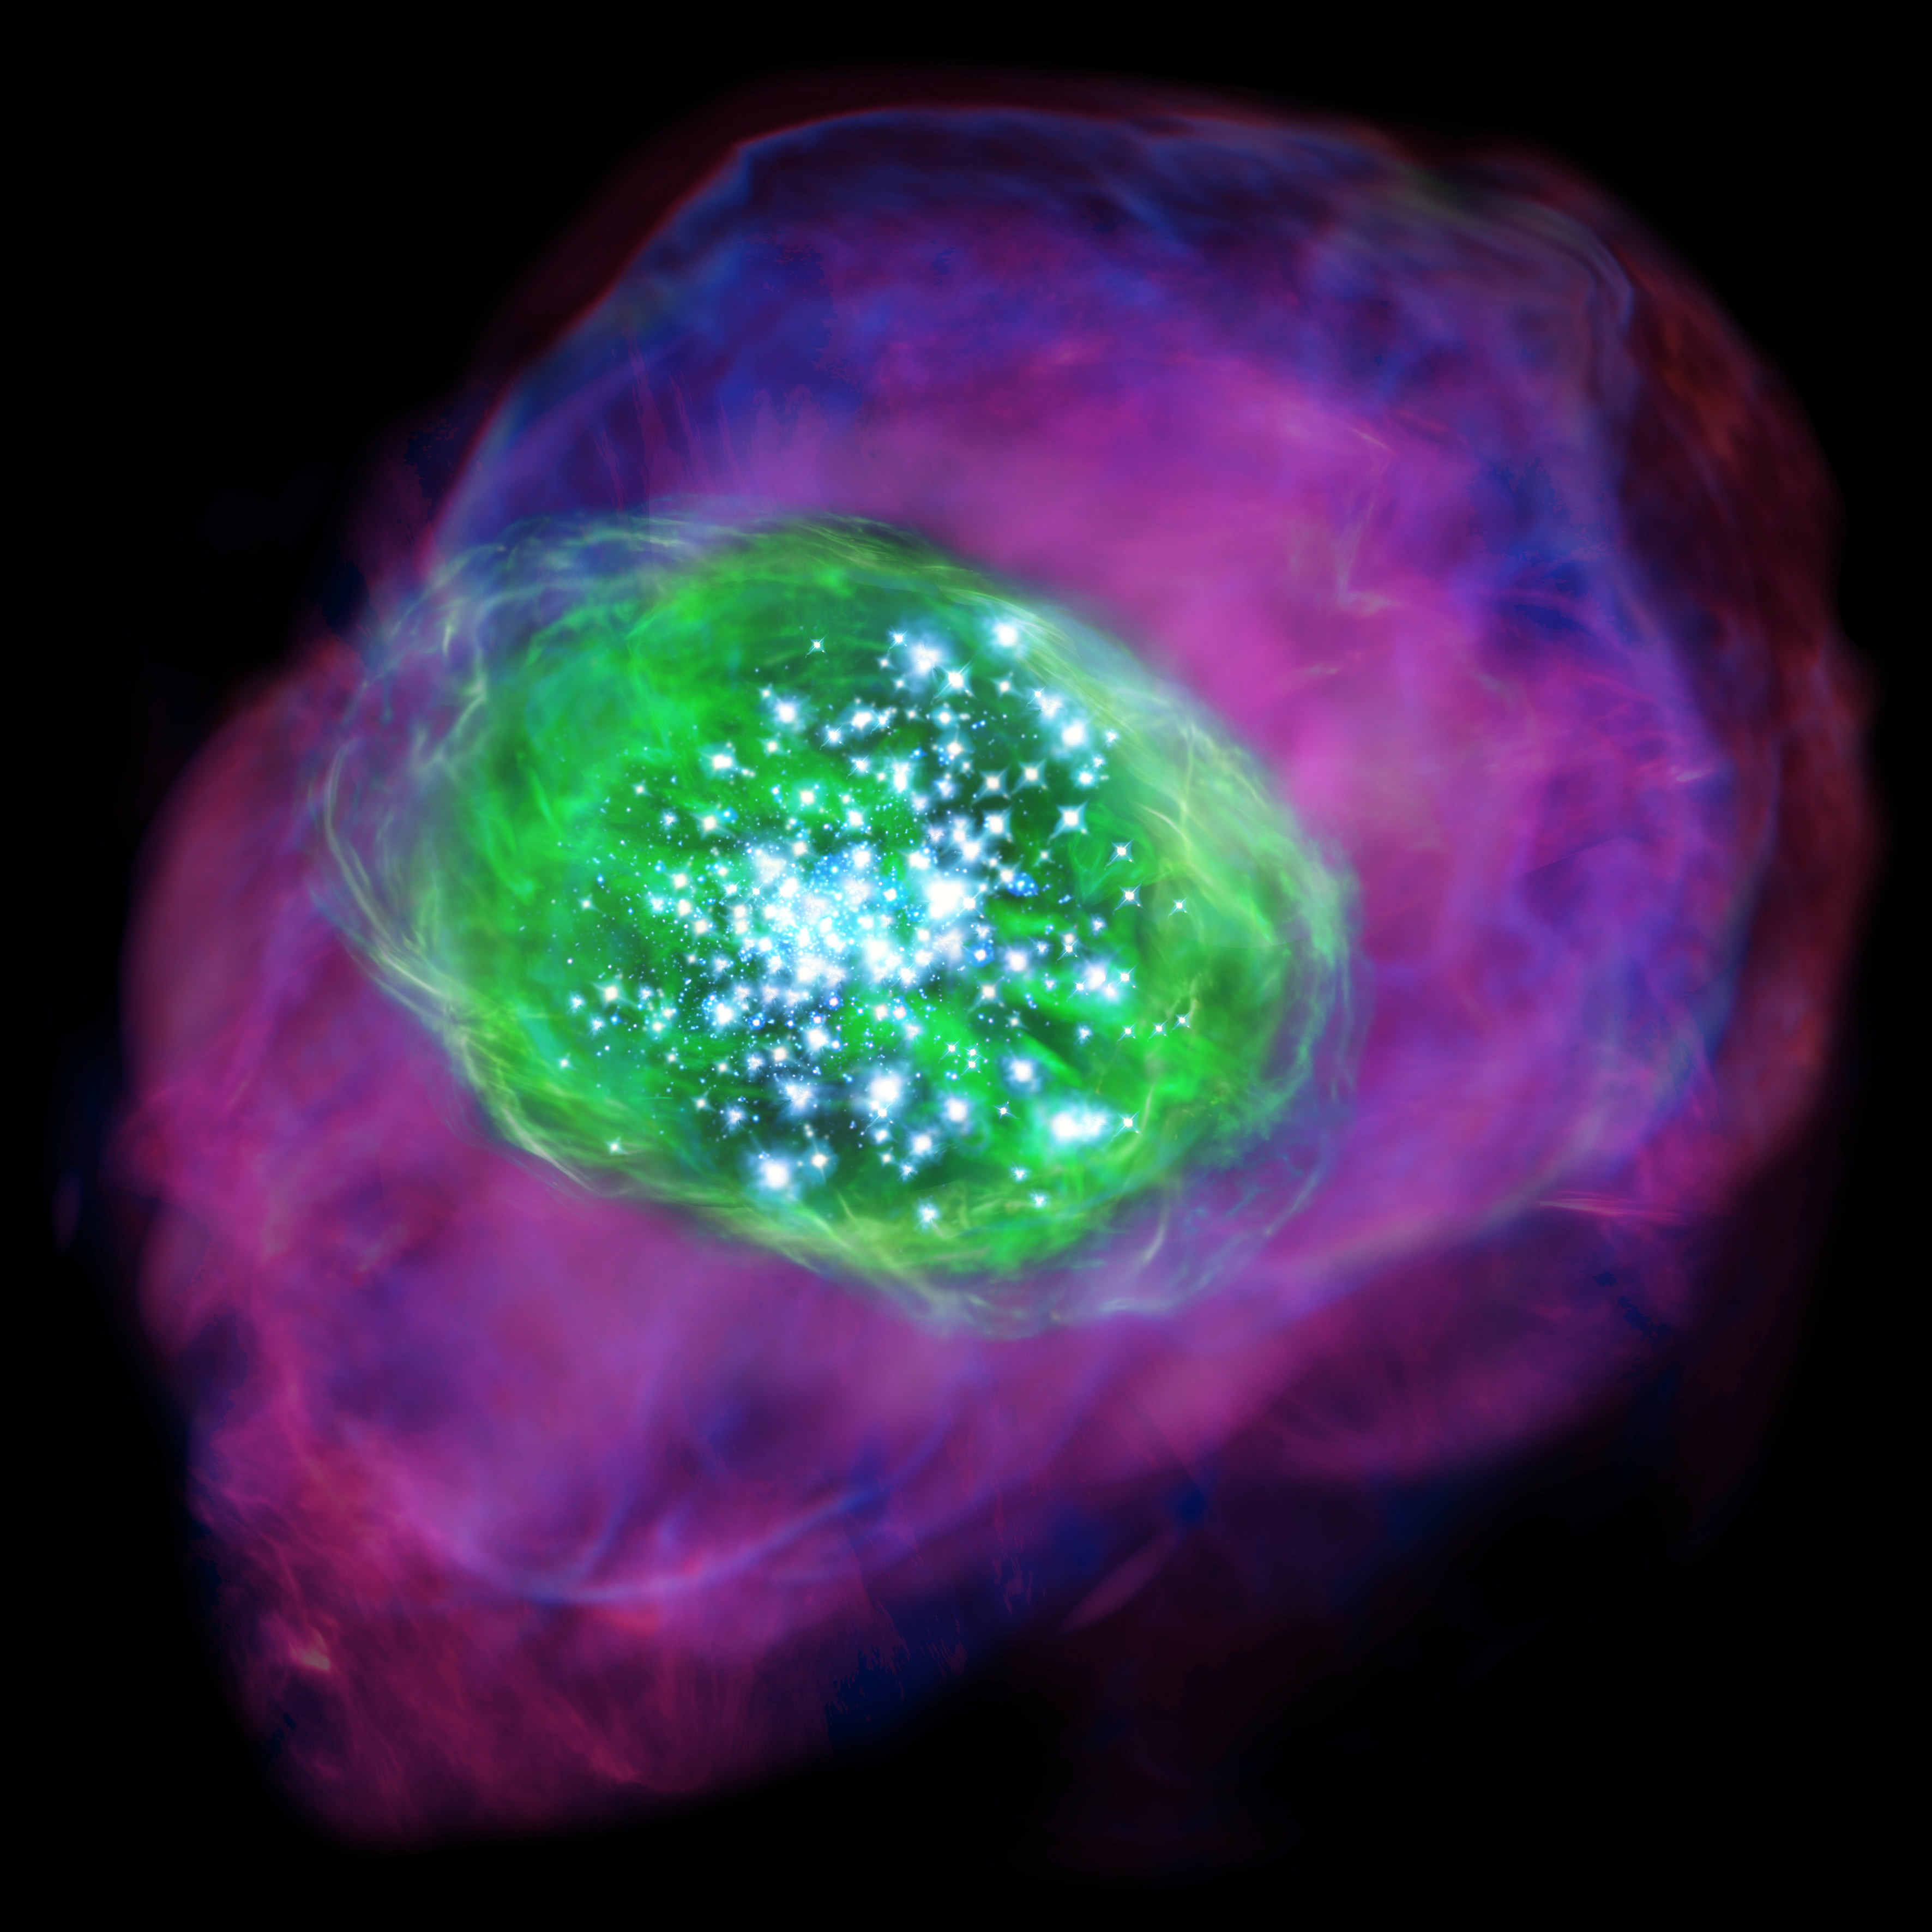

Artist’s impression of the distant galaxy SXDF-NB1006-2

Many young bright stars are located in the galaxy and ionise the gas inside and around the galaxy. Green colour indicates the ionised oxygen detected by ALMA, whereas purple shows the distribution of ionised hydrogen detected by the Subaru Telescope.

Credit: NAOJ